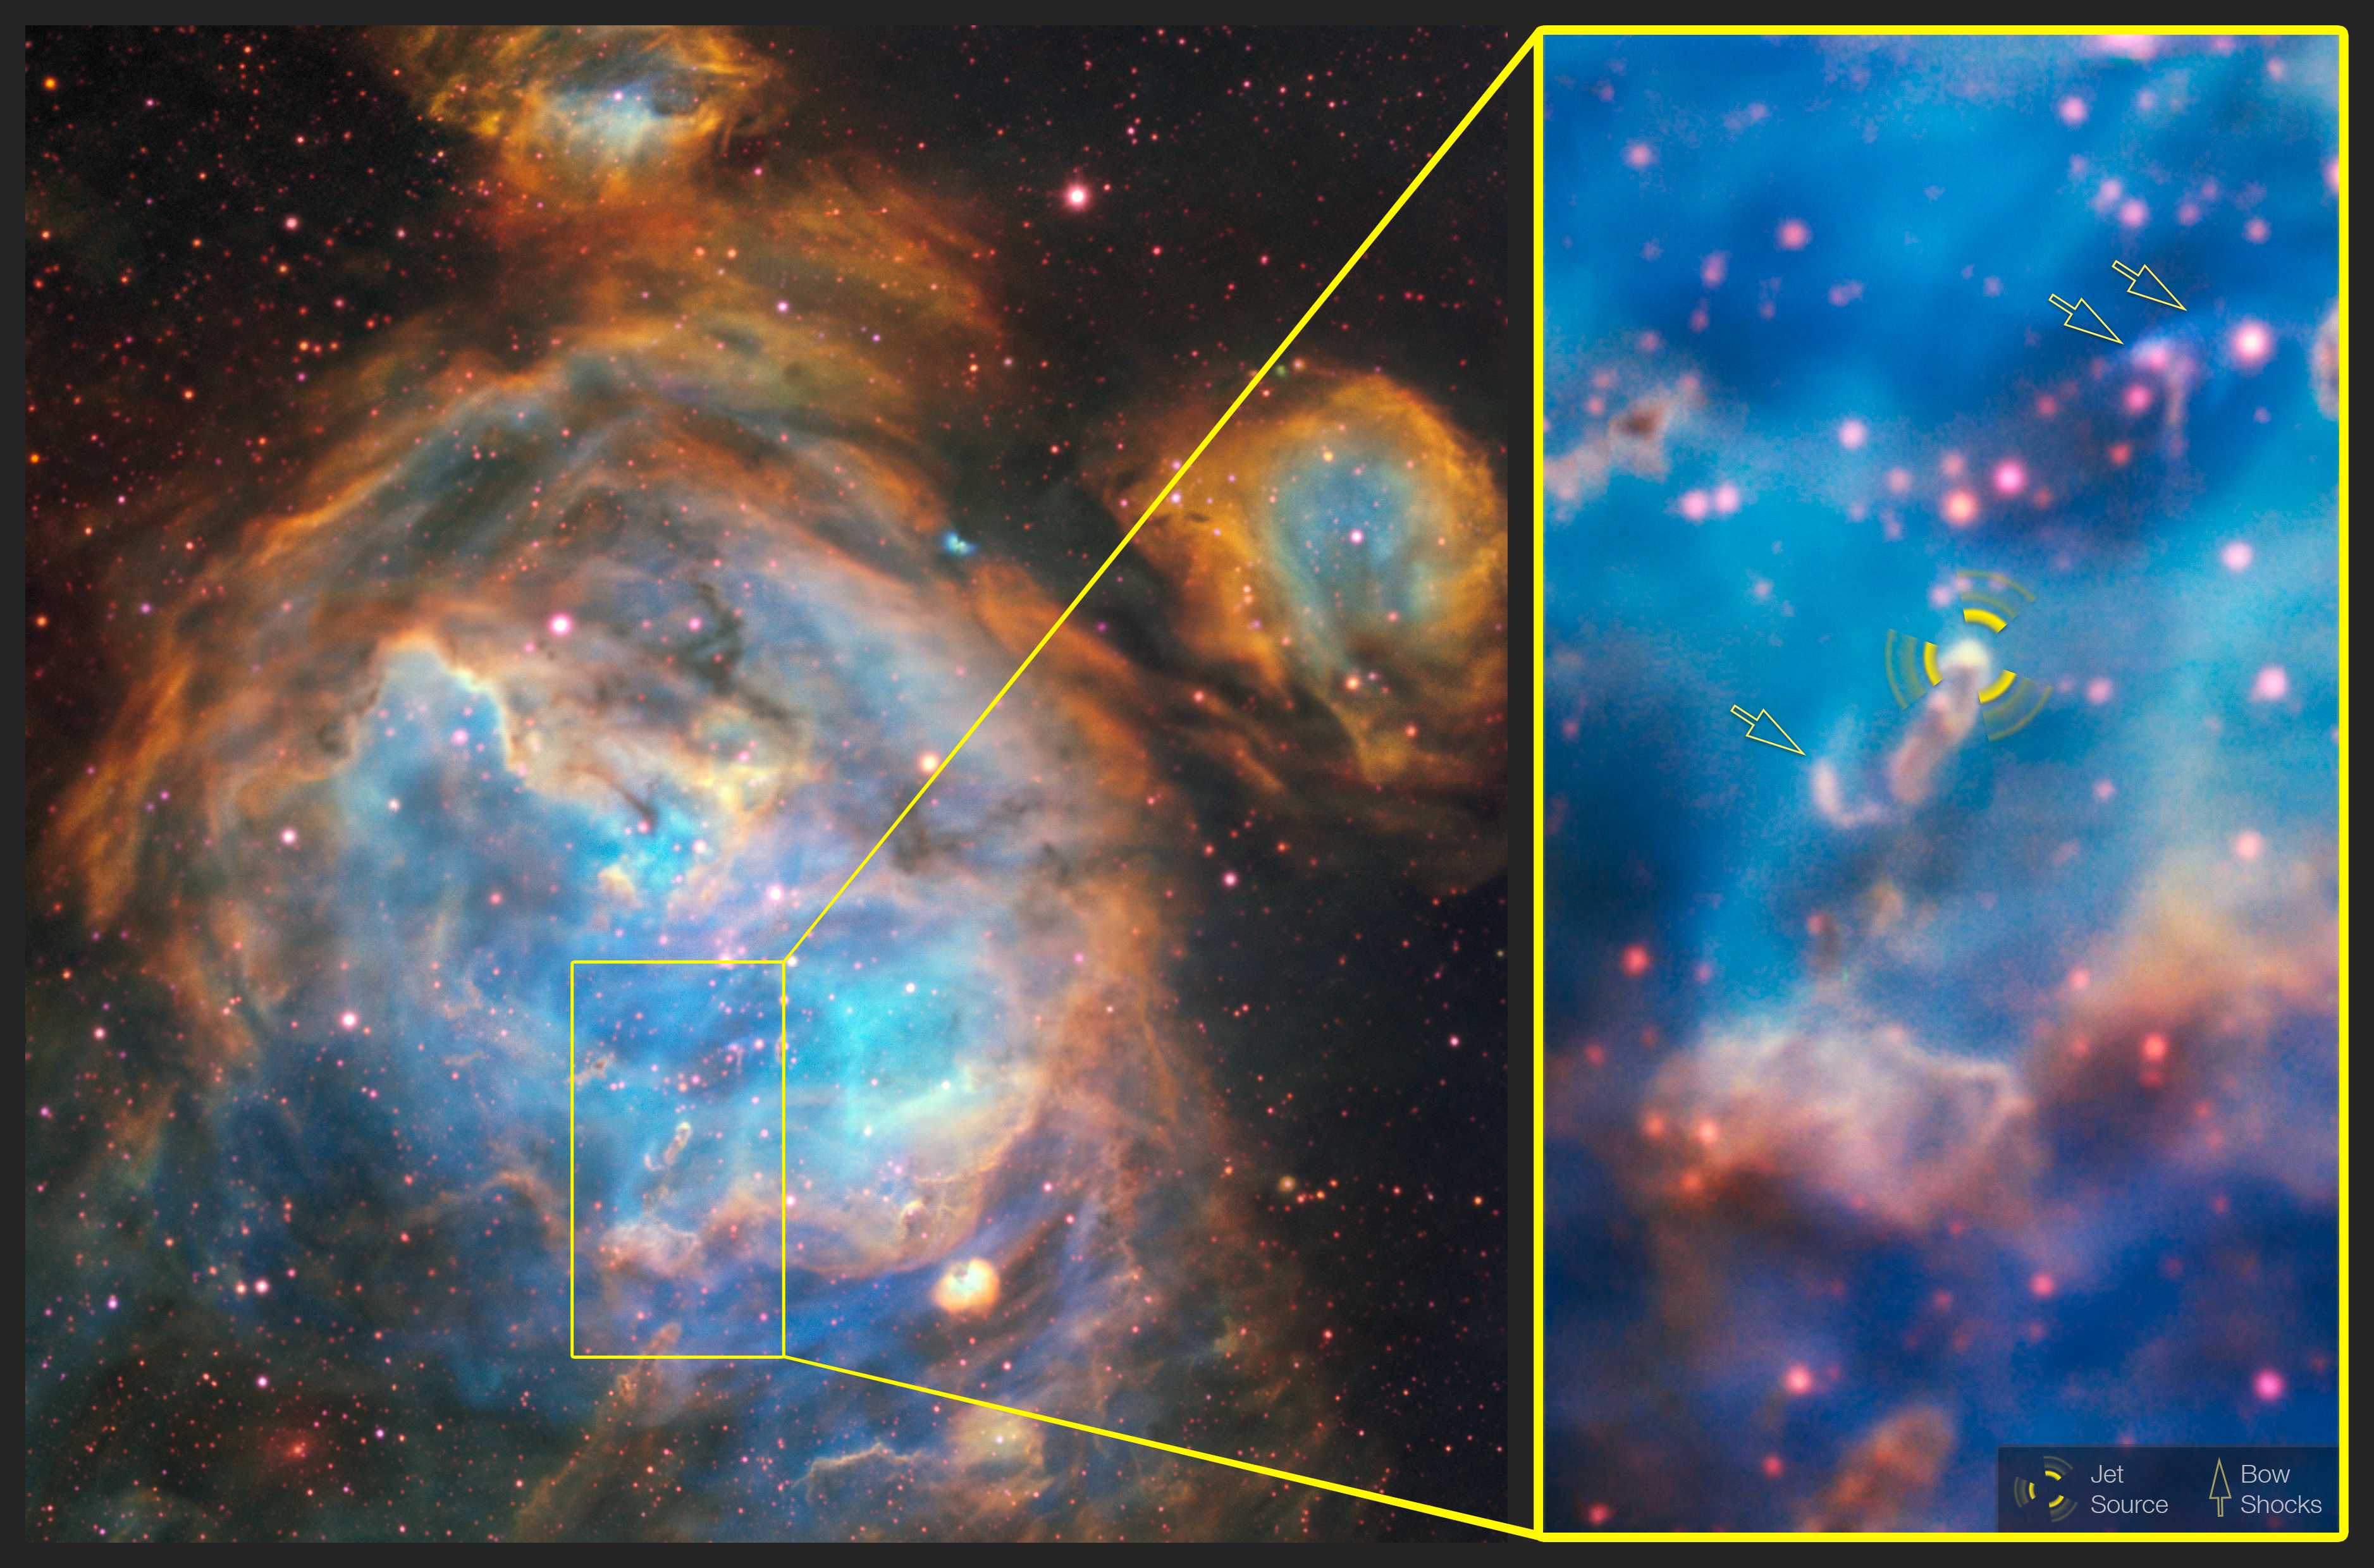

Jet Infographic

Deep within the glowing cloud of the HII region LHA 120-N 180B, MUSE has spotted a jet emitted by a fledgling star — a massive young stellar object . This is the first time such a jet has been observed in visible light outside the Milky Way. Usually, such jets are obscured by their dusty surroundings, meaning they can only be detected at infrared or radio wavelengths by telescopes such as ALMA. However, the relatively dust-free environment of the LMC allowed this jet — named Herbig–Haro 1177, or HH 1177 for short — to be observed at visible wavelengths. At nearly 33 light-years in length, it is one of the longest such jets ever observed.

This annotated image shows a close-up of the jet source and the bow shocks formed by the jet interacting with surrounding gas.

Credit: ESO, A McLeod et al.